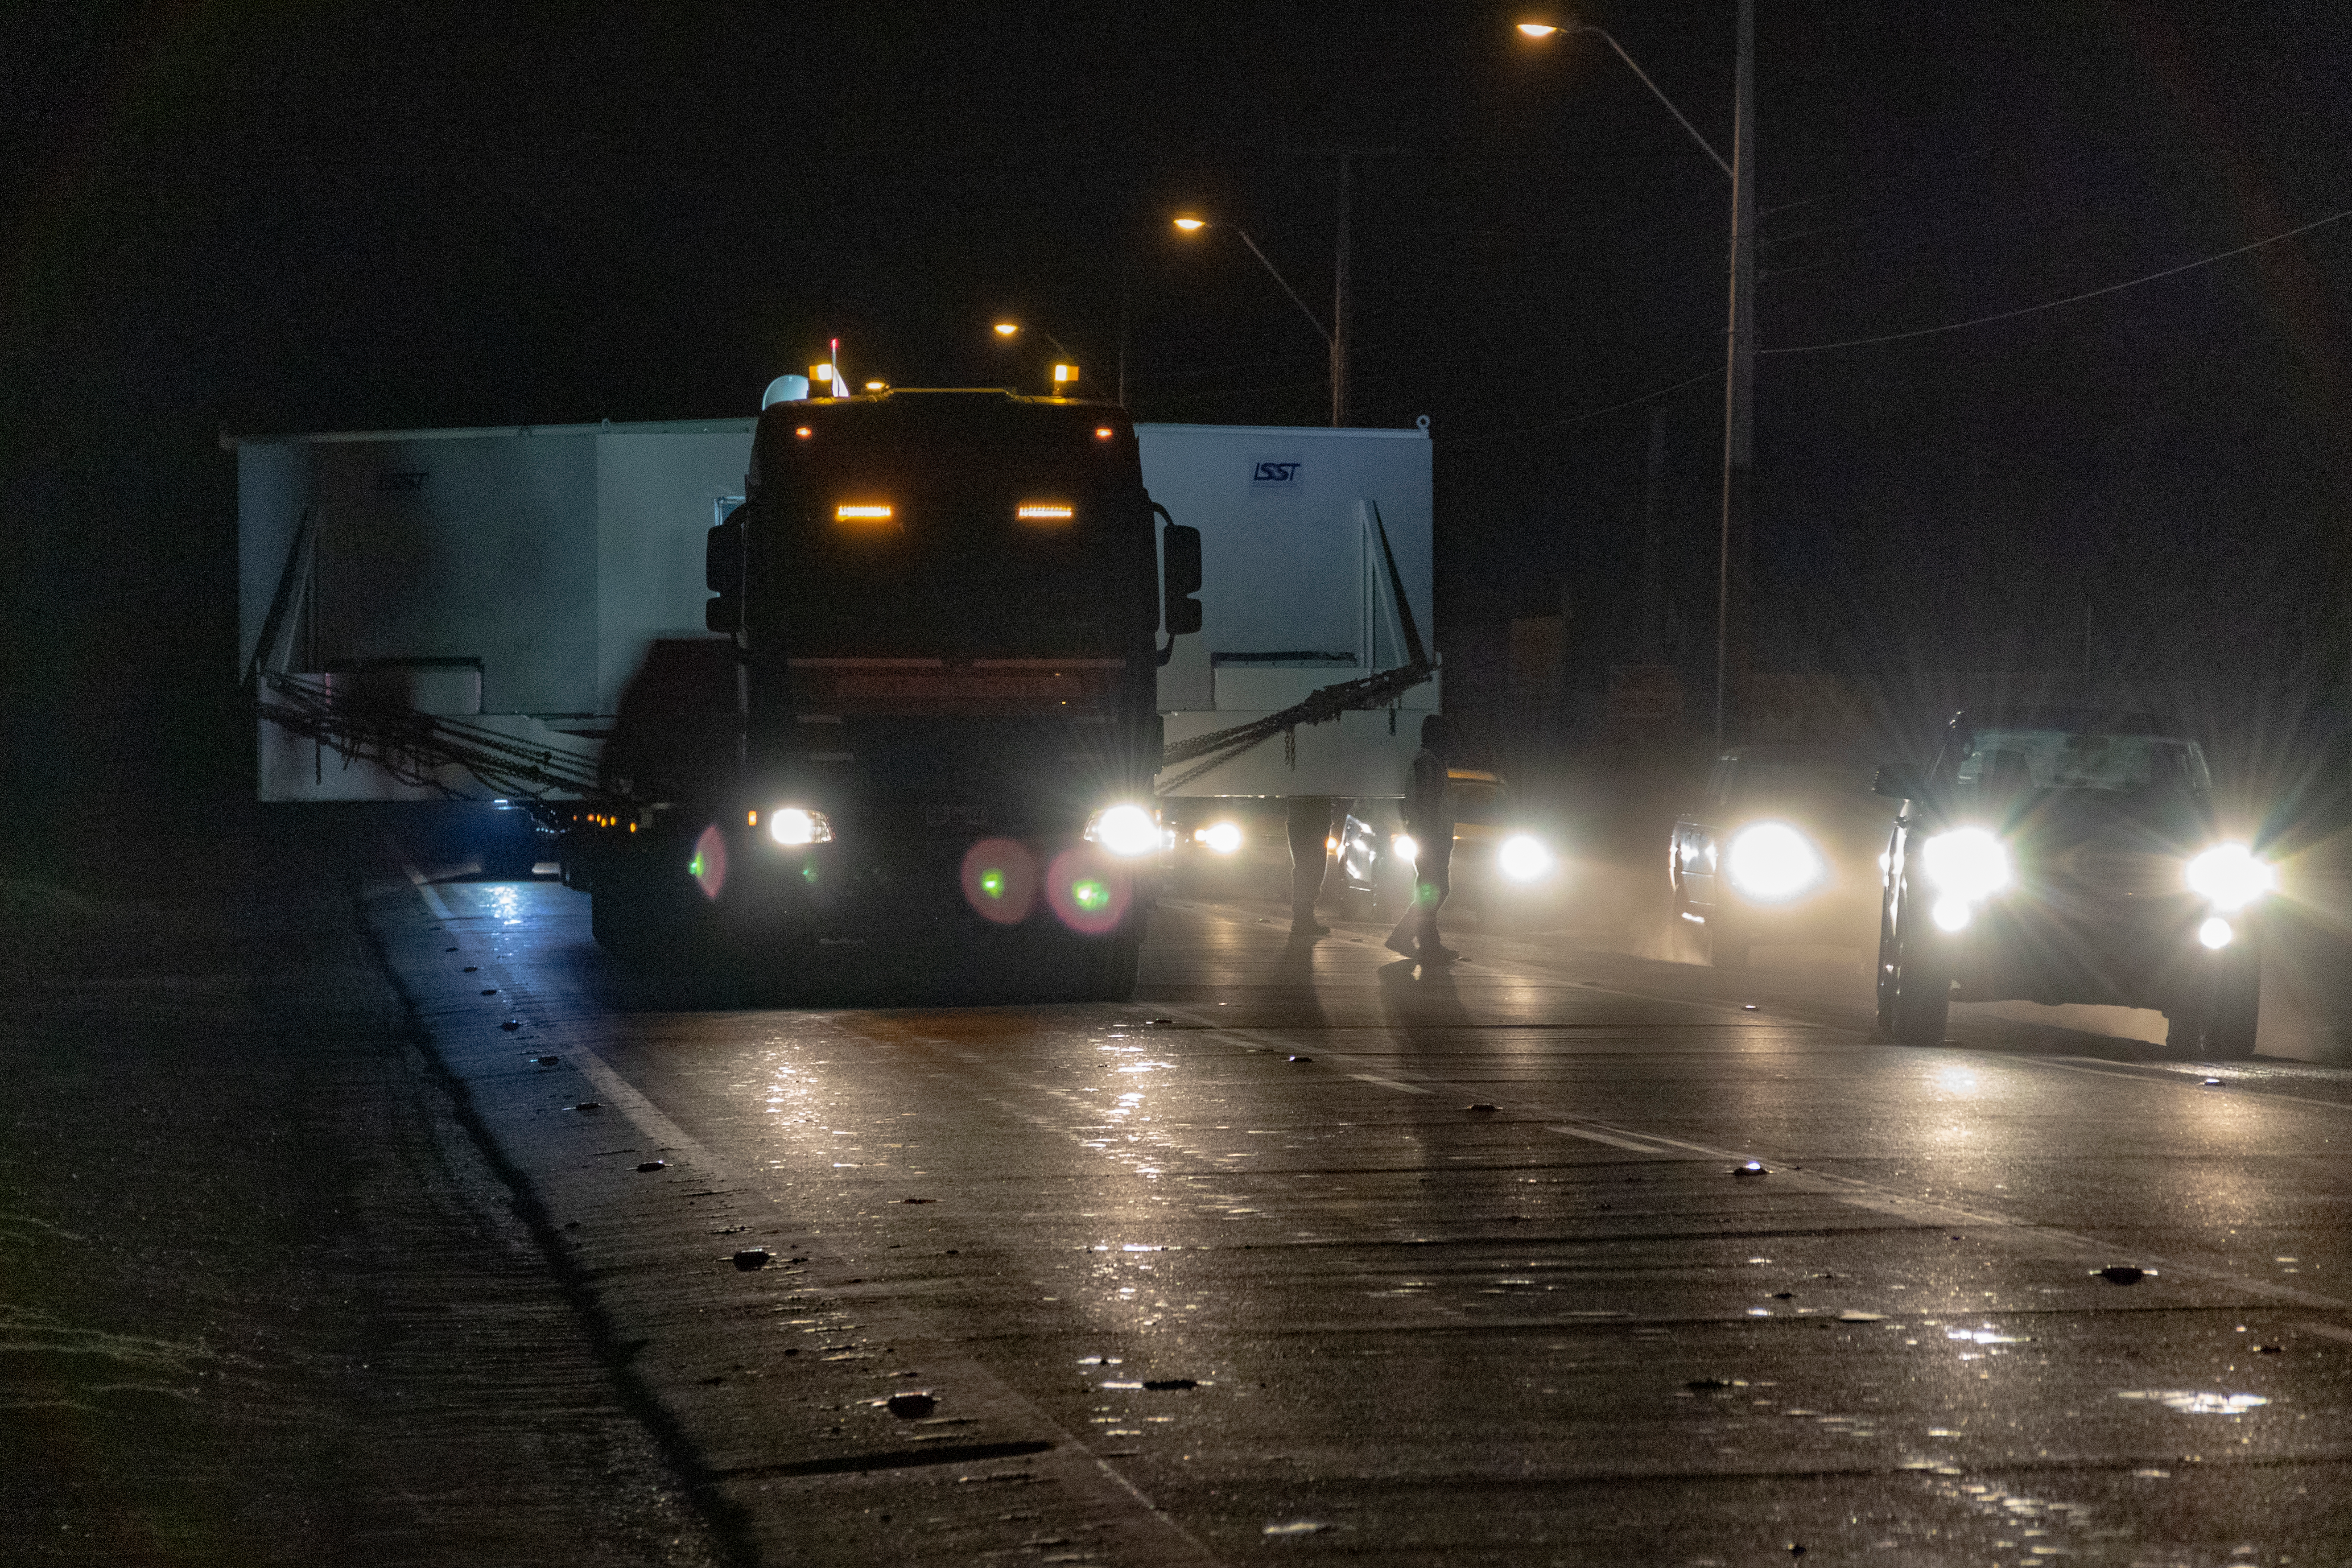

M1M3 Transported to the Summit

The LSST Primary/Tertiary Mirror (M1M3) arrived in the port of Coquimbo on May 7, and was transported to the LSST summit facility building over the next several days. It arrived on the summit on May 11, 2019.

Credit: Rubin Observatory/NSF/AURA